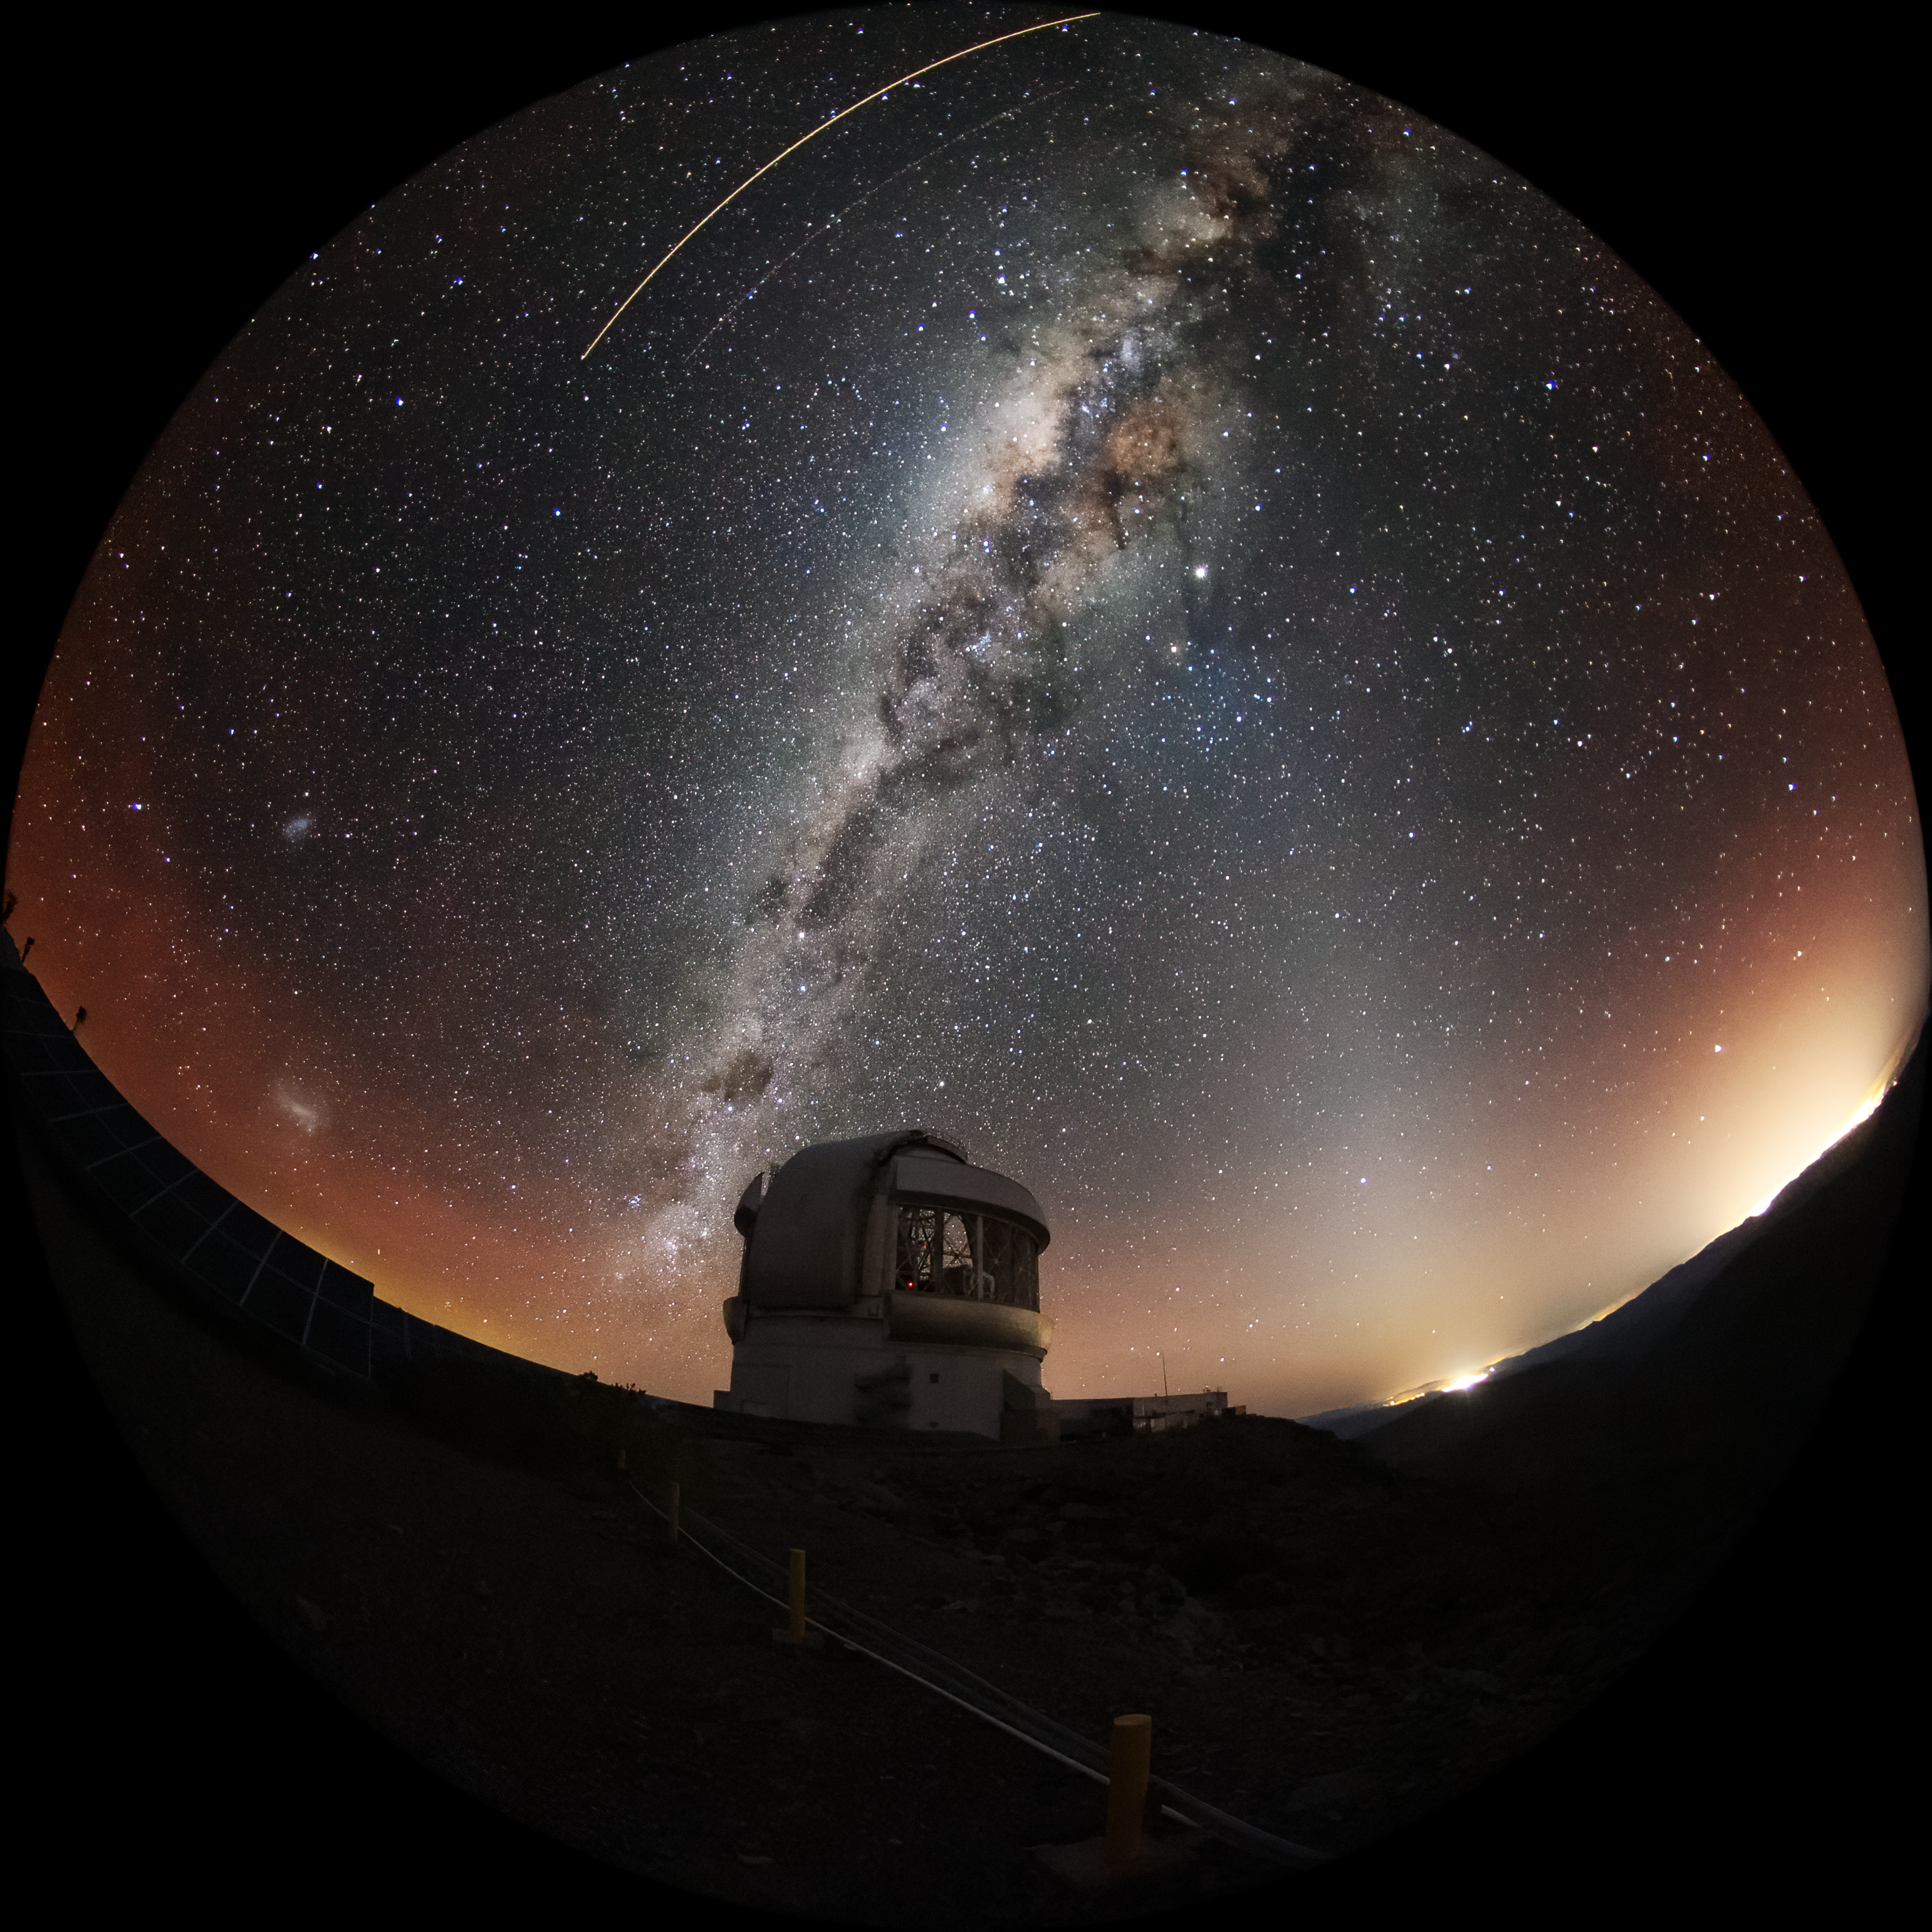

Three Galaxies, a Meteor, and the Zodiacal Light

This photo shows the Milky Way spanning high above the Gemini South 8-meter telescope located on Cerro Pachón, Chile. The faint zodiacal light made up of interplanetary dust particles is visible on the right, while a meteor - another example of interplanetary dust, albeit closer to home - is seen trailing above. The Magellanic Clouds - two satellite galaxies of our own Milky Way - are also visible on the lower left. Gemini South is a part of the International Gemini Observatory, a program of NSF NOIRLab.

Credit: International Gemini Observatory/NOIRLab/AURA/NSF/M. Paredes